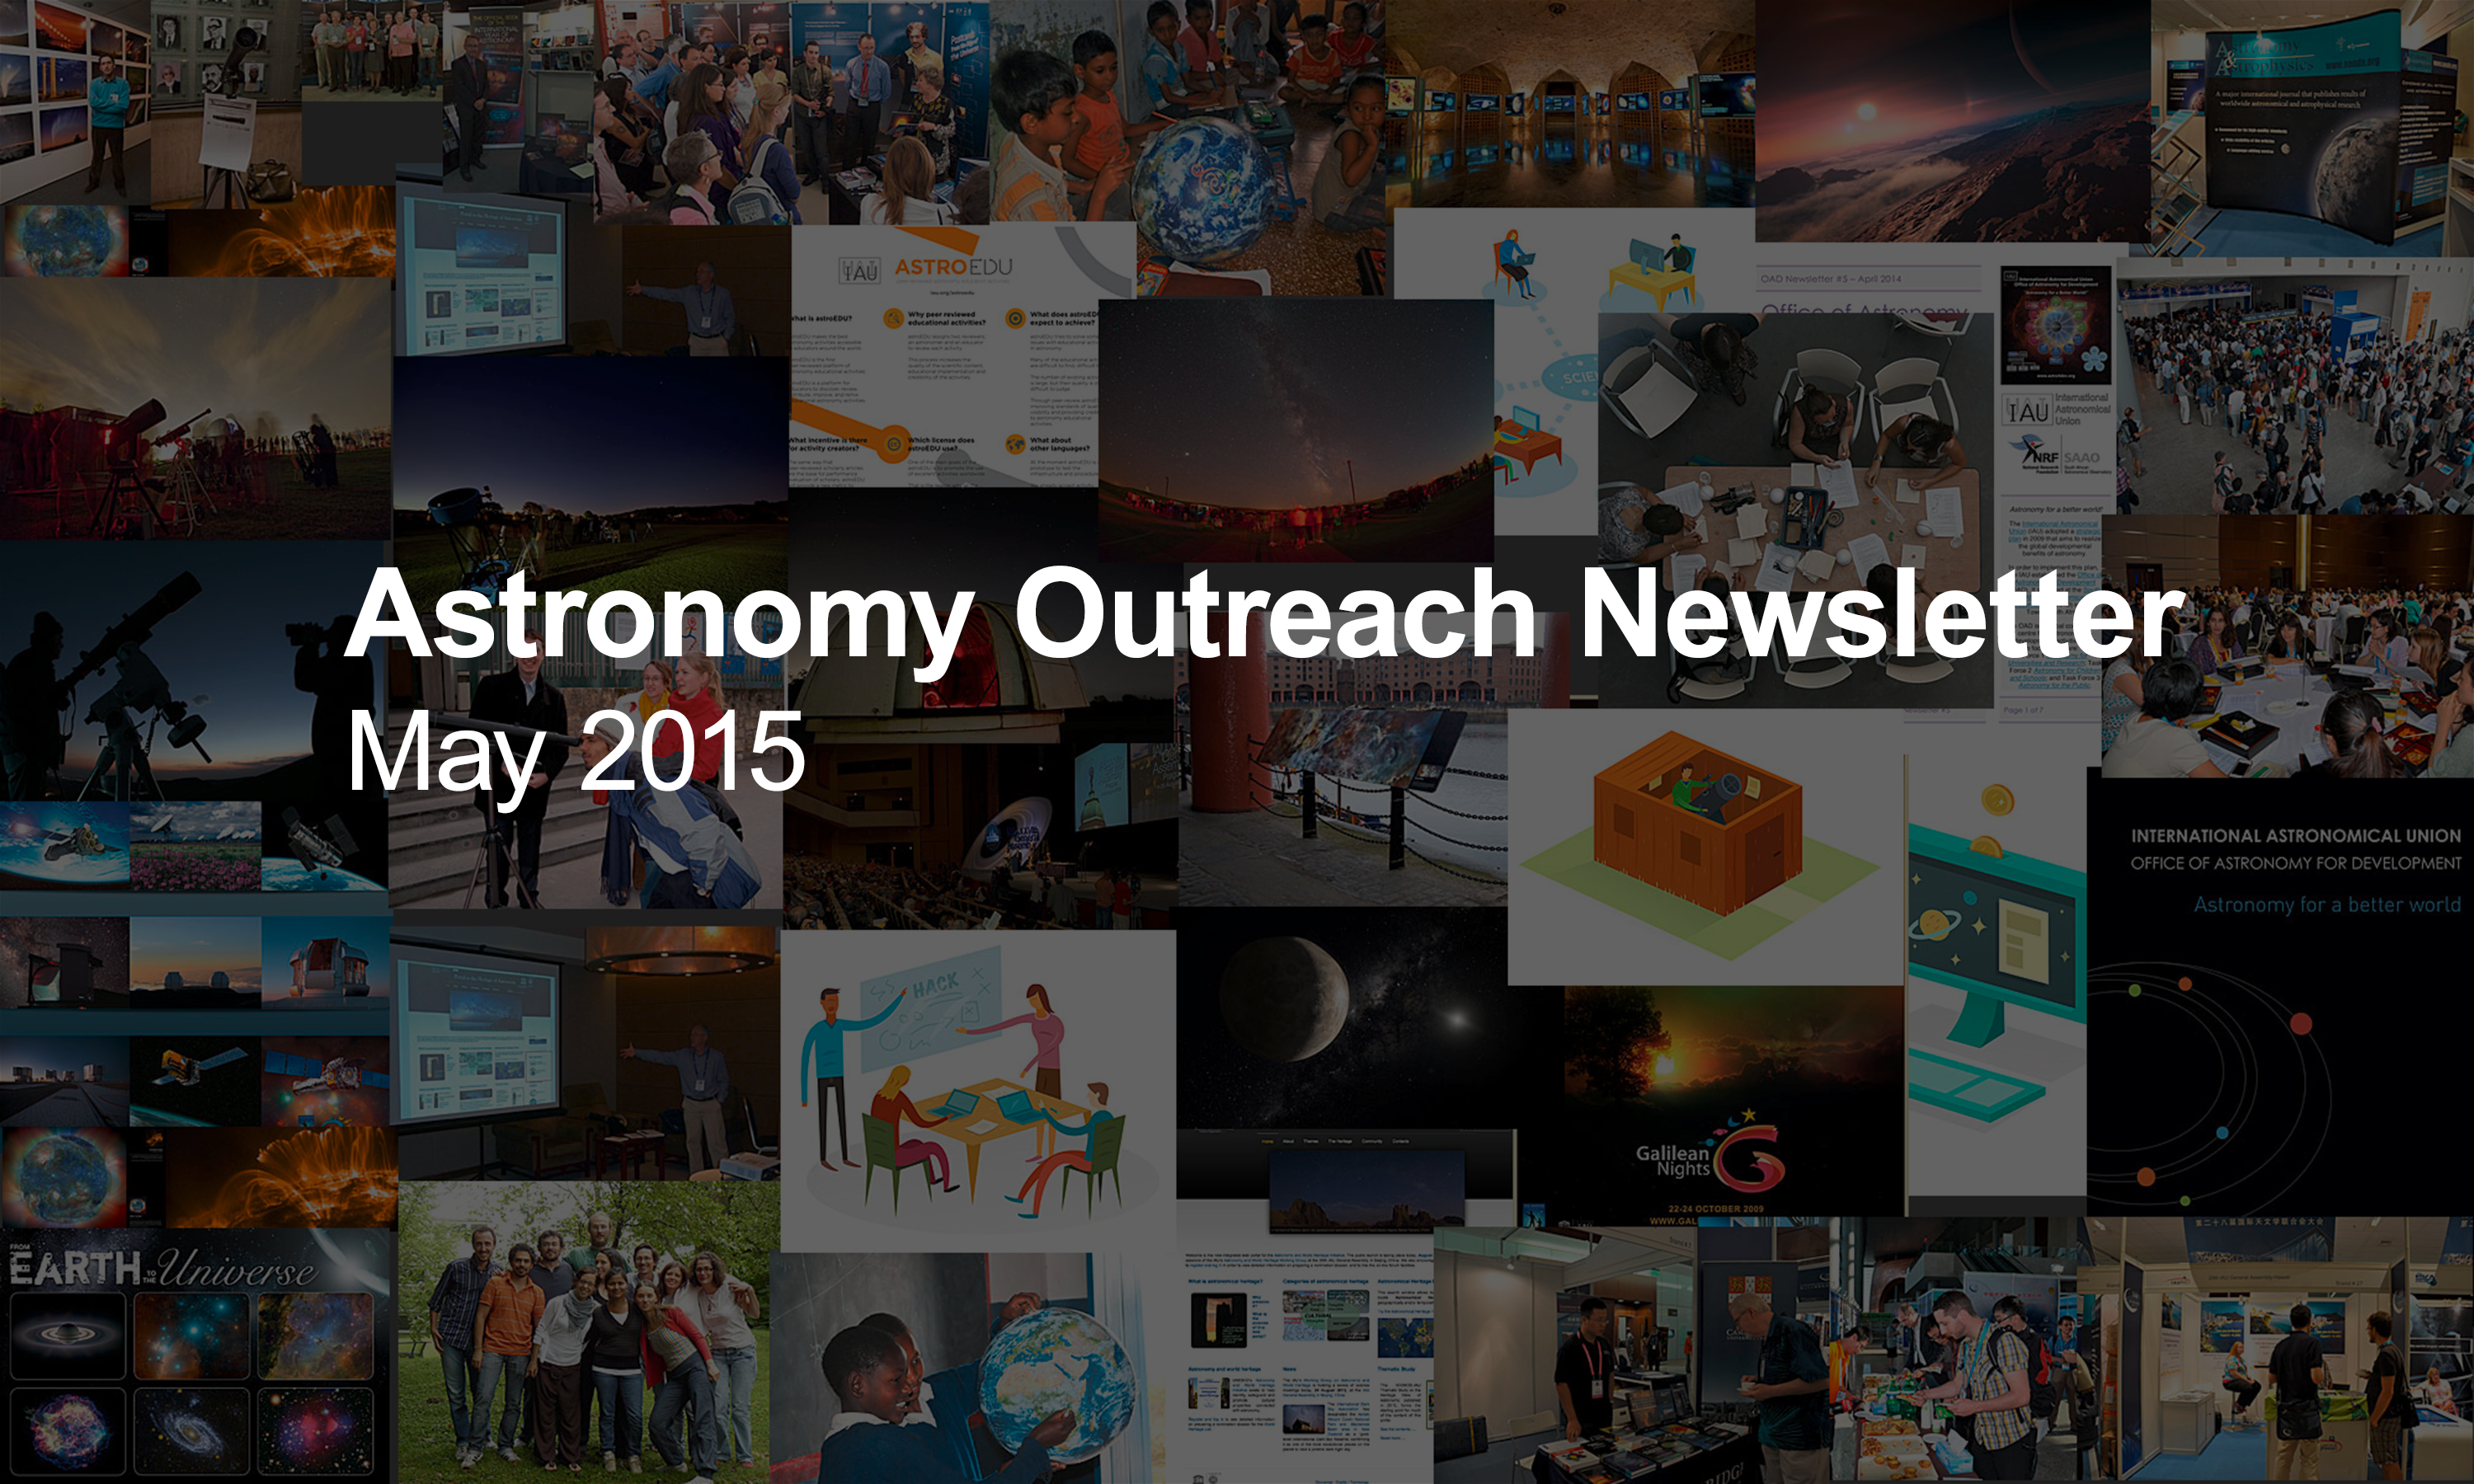

IAU Astronomy Outreach Newsletter #5 2015

IAU Astronomy Outreach Newsletter #5 2015 (May 2015 #1)

Credit: IAU